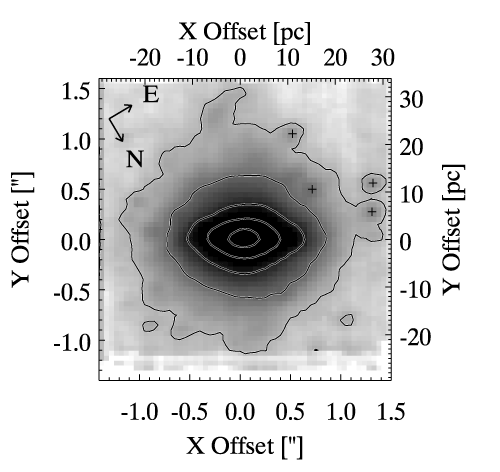

A Rotating Compact Nuclear Stellar Cluster in NGC 4244

Reconstructed K-band image of the nuclear stellar cluster from NIFS data cube.

Credit: International Gemini Observatory/NOIRLab/NSF/AURA